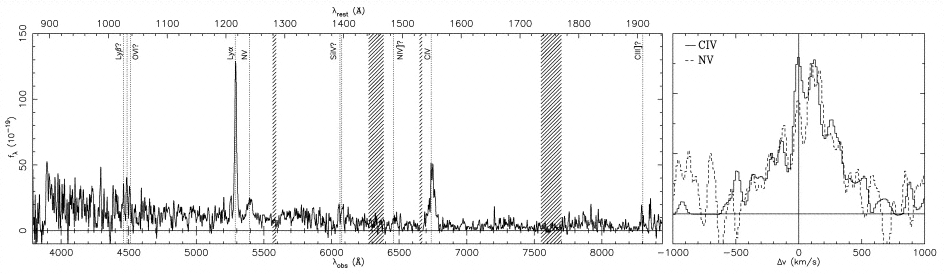

Combination of normal spectral emission lines

This spectrum shows a combination of normal spectral emission lines, indicative of active star formation and high excitation emission lines from an active nucleus.

Credit: International Gemini Observatory/NOIRLab/NSF/AURA